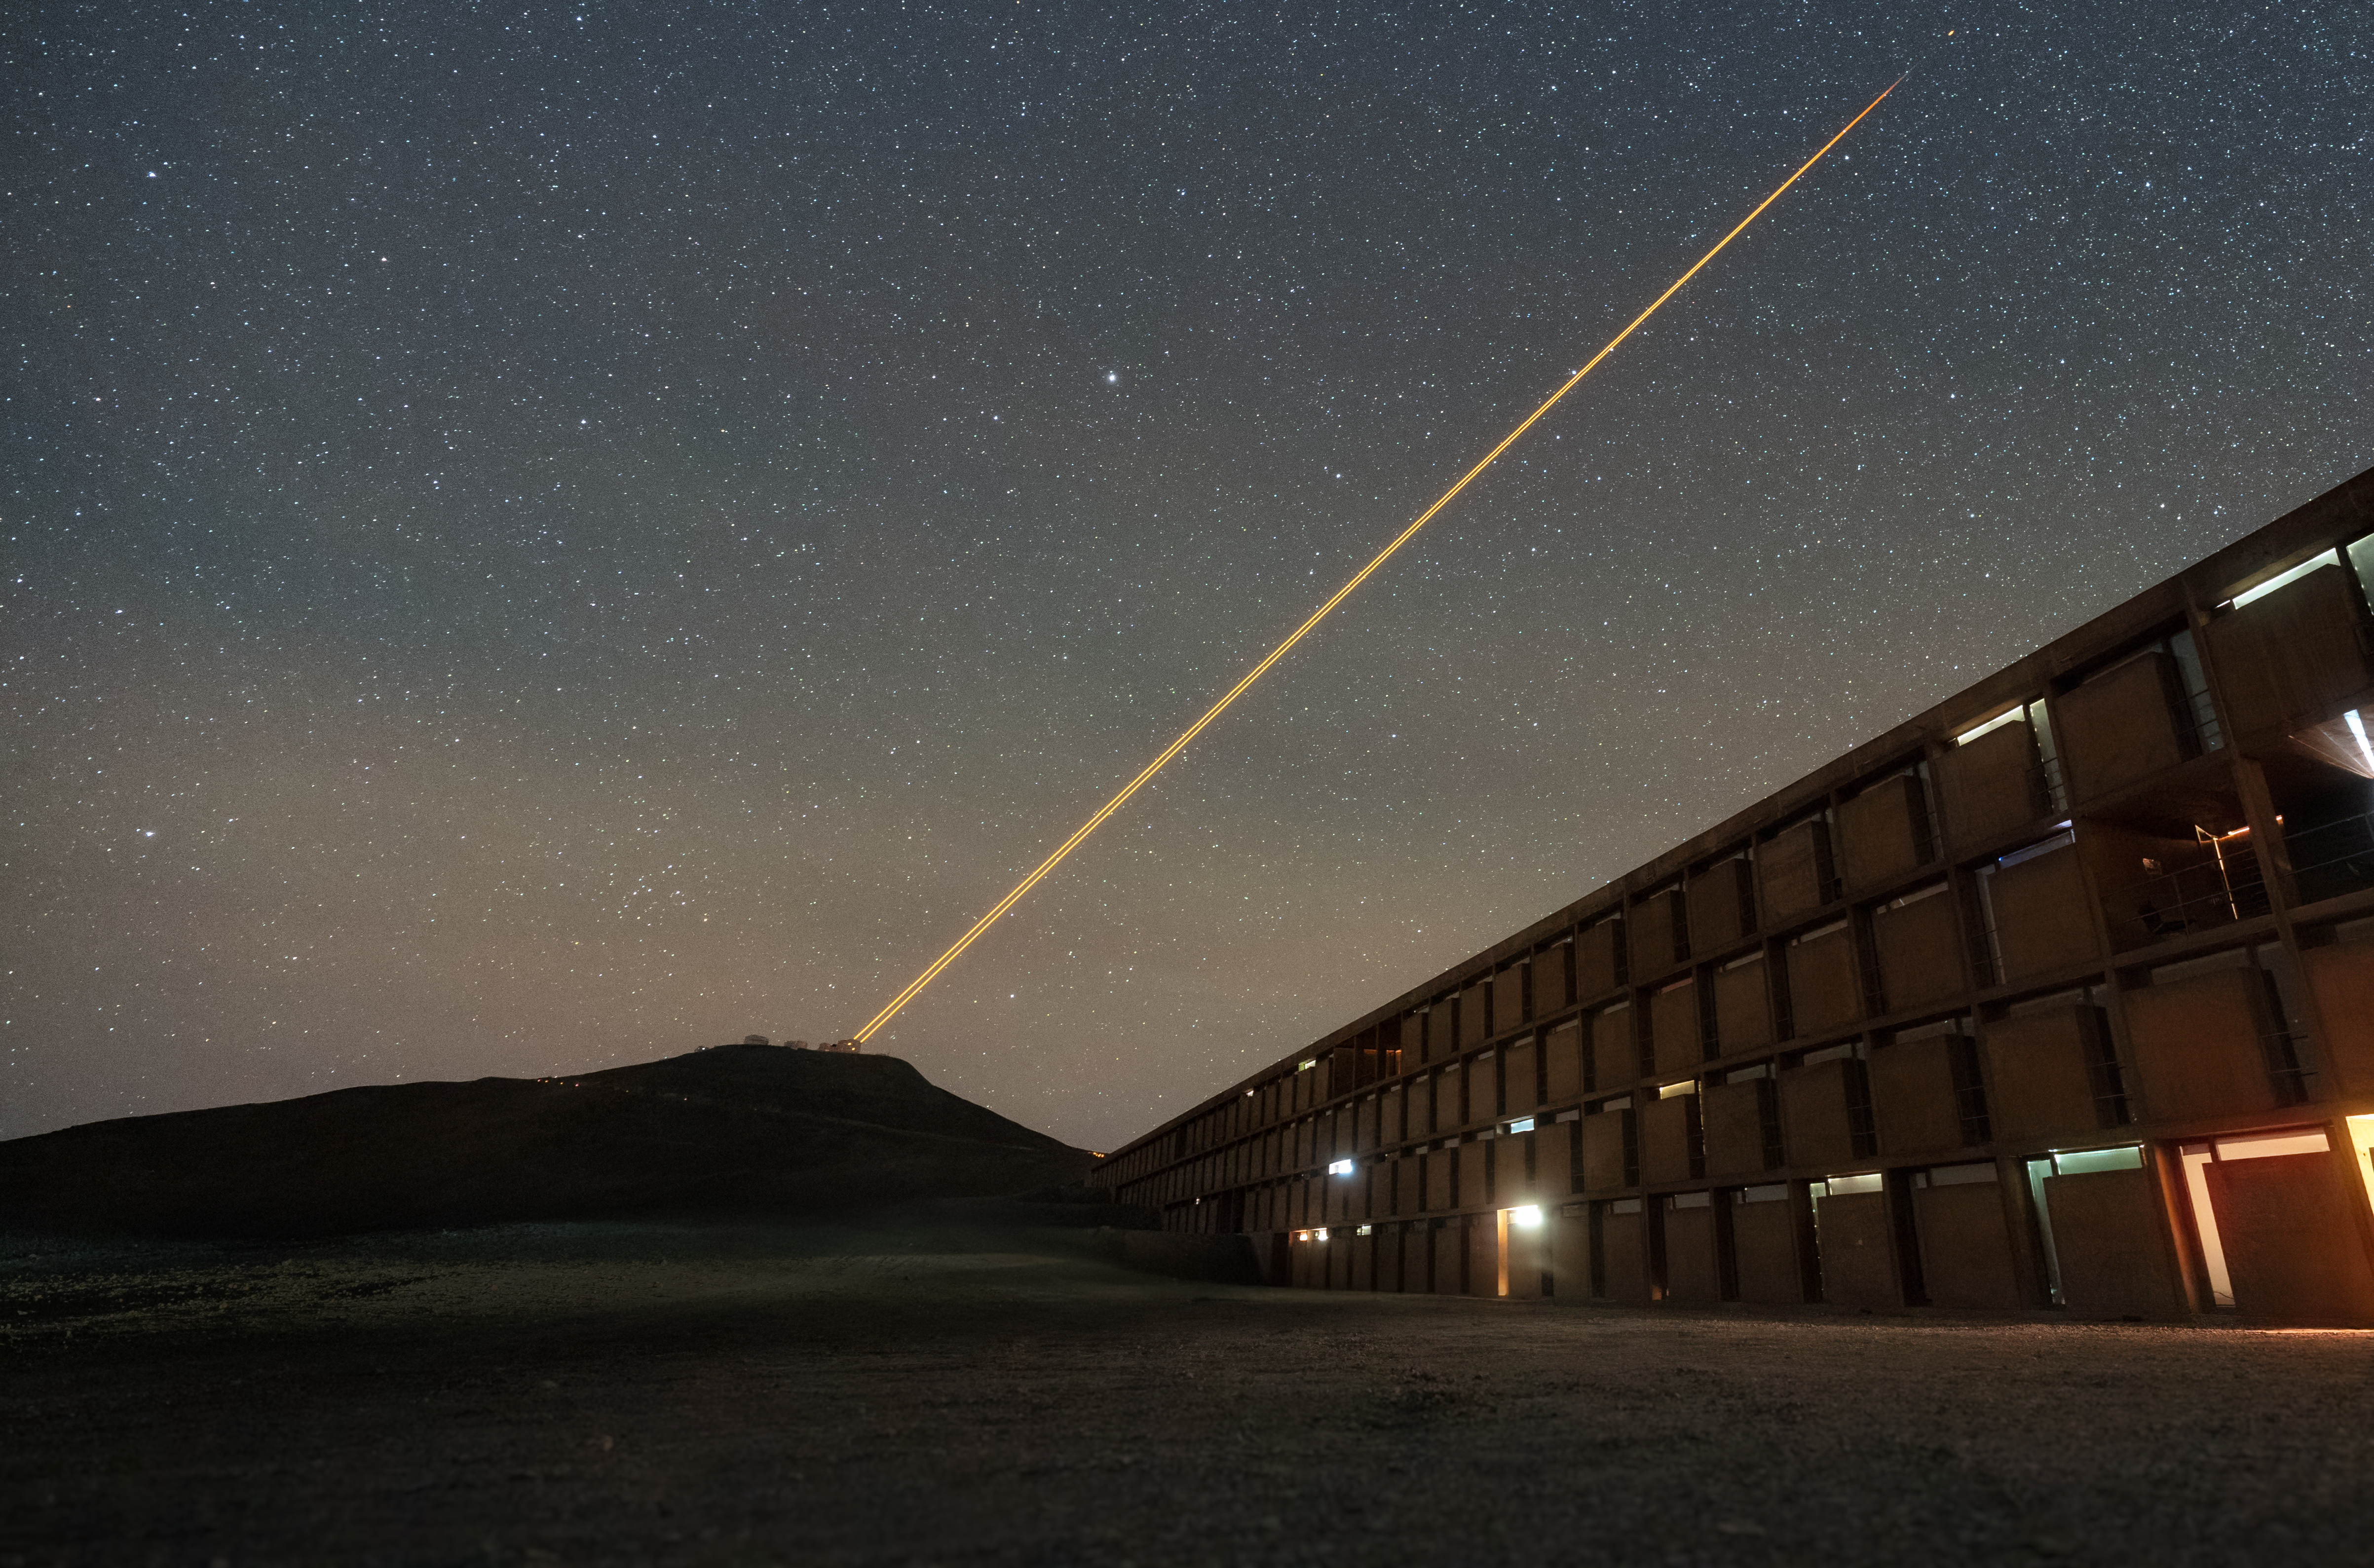

Pointing out the stars above the residencia

In today’s Picture of the Week, we get a spectacular view of the Very Large Telescope (VLT)’s laser guide star system in action, tracking its brilliant orange beams all the way from Cerro Paranal to the skies.

This shot was taken from just outside ESO’s purpose-built hotel, The Residencia. It’s an architectural feat that offers rest to the astronomers, engineers, and other staff at Paranal’s Observatory, protecting them from the harsh conditions of the Atacama Desert. Constructed in 2002, the Residencia was famously featured in the Bond movie Quantum of Solace.

Off in the distance, you can make out the rough shape of the VLT atop Cerro Paranal — with one of the Unit Telescopes using its 4 Laser Guide Star Facility (4LGSF) to create artificial stars in Chile’s night sky. If you look very closely at the end of the beams, you can see a bright orange dot somewhat detached from the beams. What appears to be a single dot is actually four artificial stars, each created by one laser exciting sodium atoms 90 km above the ground. The VLT uses these artificial stars to correct for the effects of atmospheric turbulence in its observations, delivering very sharp images.

Credit: ESO/N. Schafer